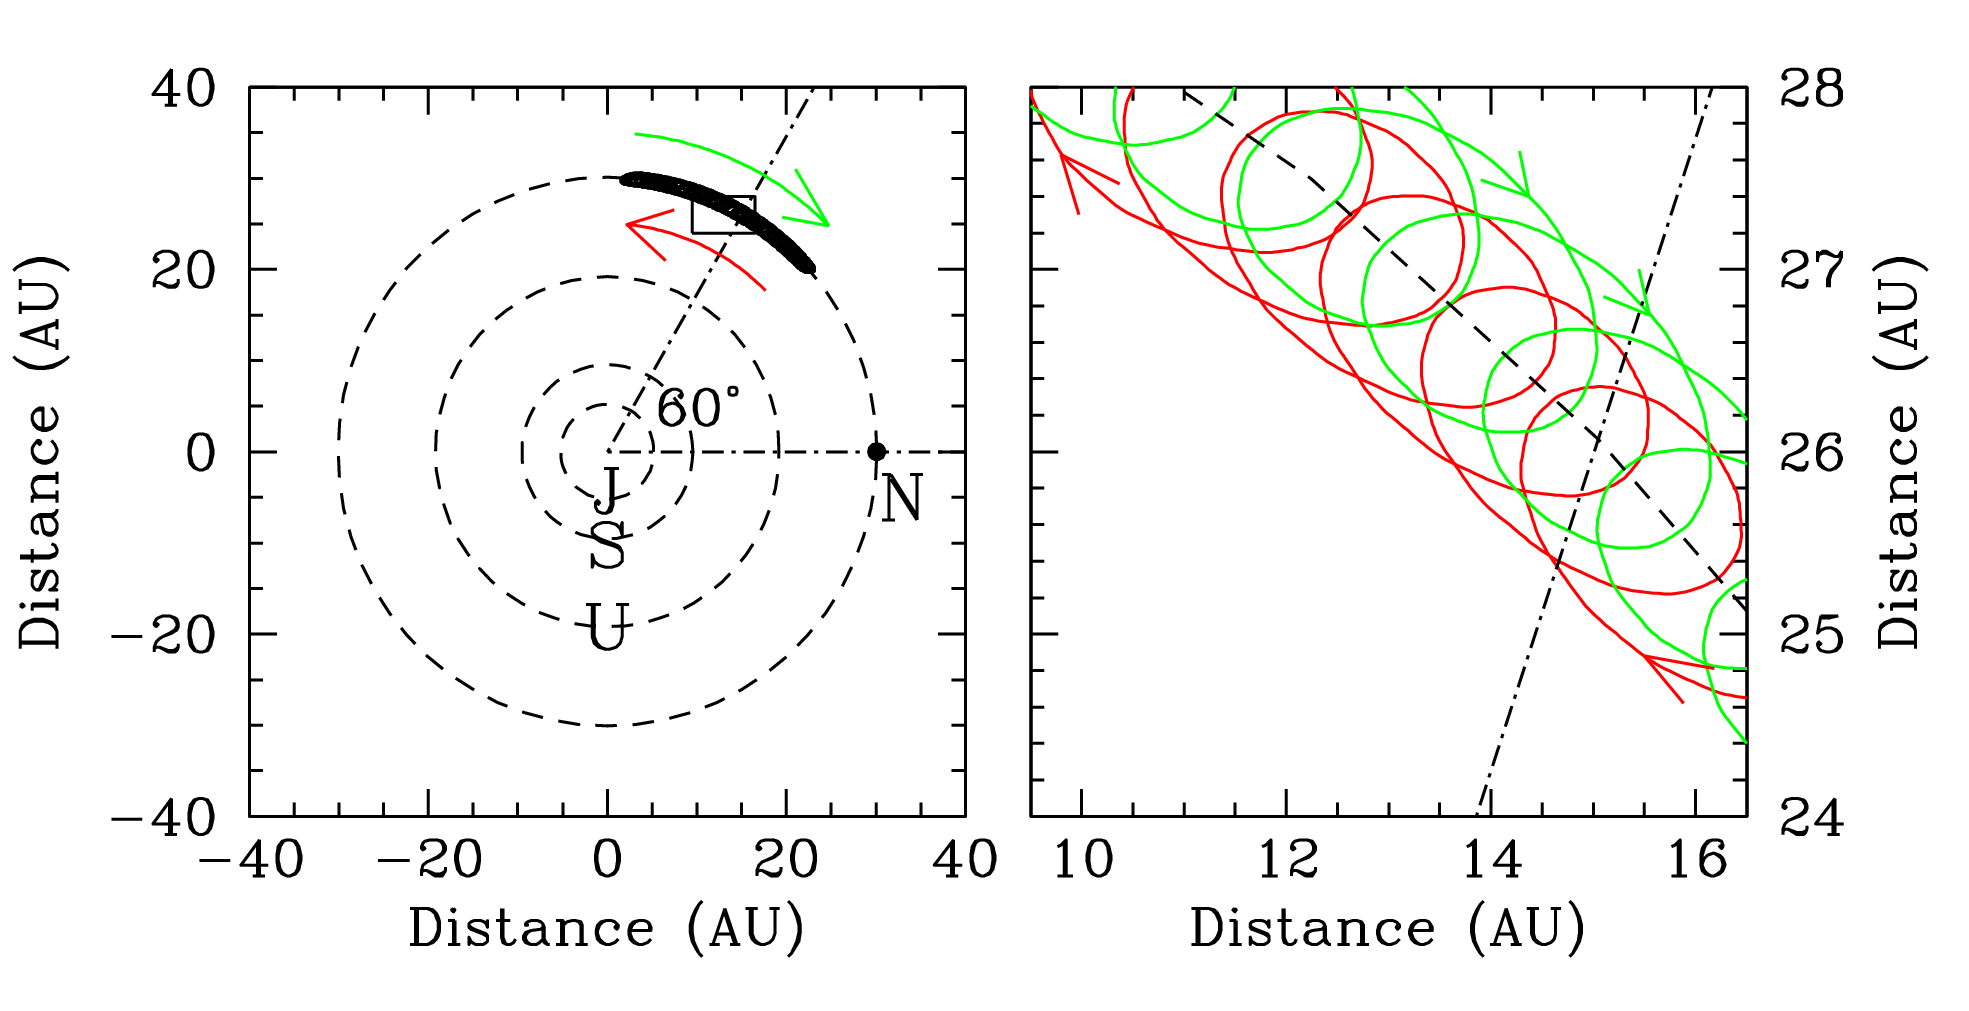

First Neptune Trojan Discovered

The left-hand panel displays a bird's-eye view of the outer solar system, with the orbits of Jupiter (J), Saturn (S), Uranus (U), and Neptune (N) about the Sun shown schematically. The dark tube of points lying on Neptune's orbit marks the path of the newly discovered Trojan object 2001 QR322, relative to Neptune. The Trojan shuttles back and forth along Neptune's orbit as indicated by the red and green curved arrows. Each full shuttling takes about 10,000 years to complete. The small inset rectangle at left is magnified in the right-hand panel. When plotted over time, 2001 QR322 traces a local corkscrew pattern. The red curve traces the path of the Trojan as it travels away from Neptune, as indicated by the red arrows. The green curve traces the trajectory of the Trojan as it approaches Neptune. Each full twist of the corkscrew takes about the same time as Neptune takes to revolve around the Sun (166 years).

Credit: Deep Ecliptic Survey Team/NOAO/AURA/NSF